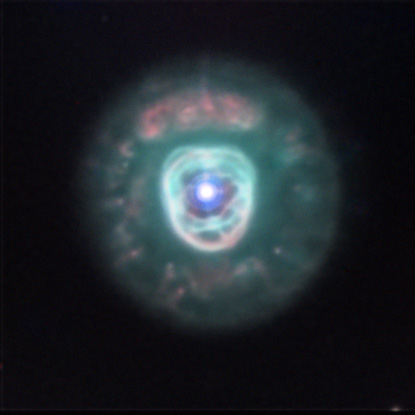

NGC 2392

It is appropriate that this particular nebula is seen high in the sky during the (cold) early evening hours of winter (northern hemisphere). At a distance of around 3000 light-years away this bubble of gas appears very bright in our telescope. With your eyes you can see the central star and surrounding nebulosity easily. More difficult to see is the "fur" of the "parka" that this gentleman wears.

This image was taken as part of Advanced Observing Program (AOP) program at Kitt Peak Visitor Center during 2014.

Credit: KPNO/NOIRLab/NSF/AURA/Sharon Kempton and Karen Brister/Adam Block